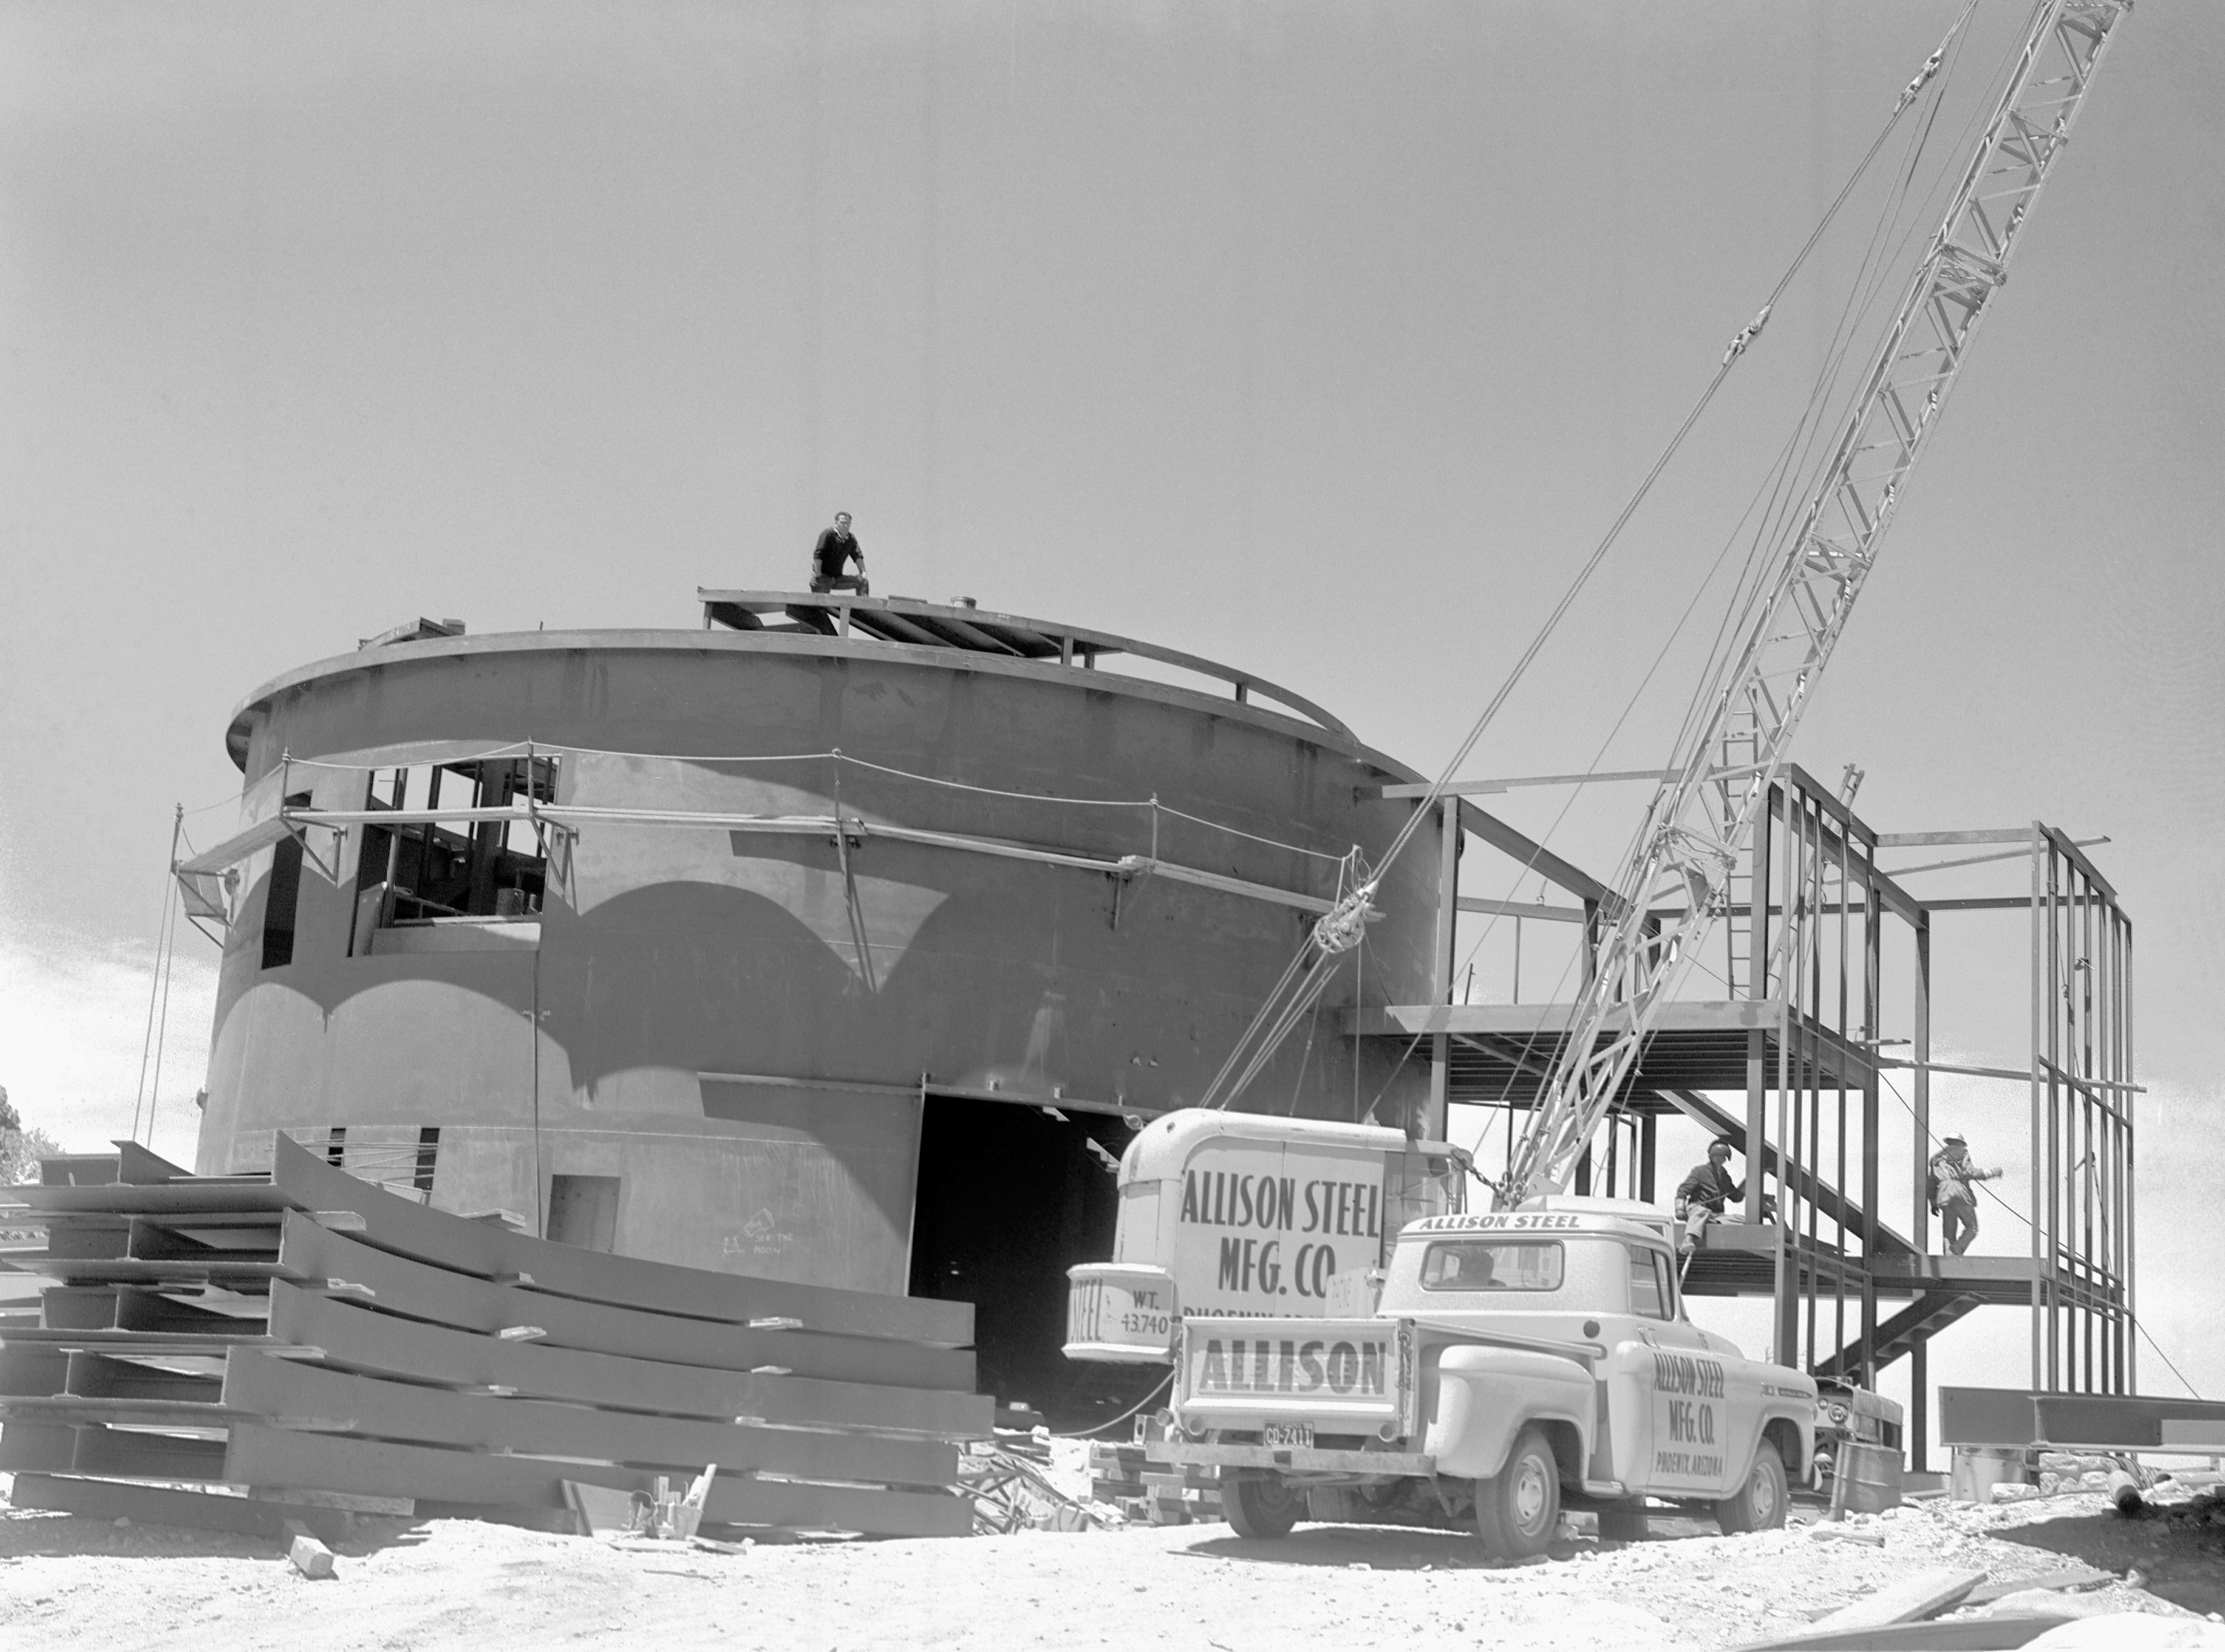

KPNO 2.1-meter under construction

Construction of the Kitt Peak National Observatory's 2.1-meter telescope, dating from 1960.

Credit: NOIRLab/NSF/AURA